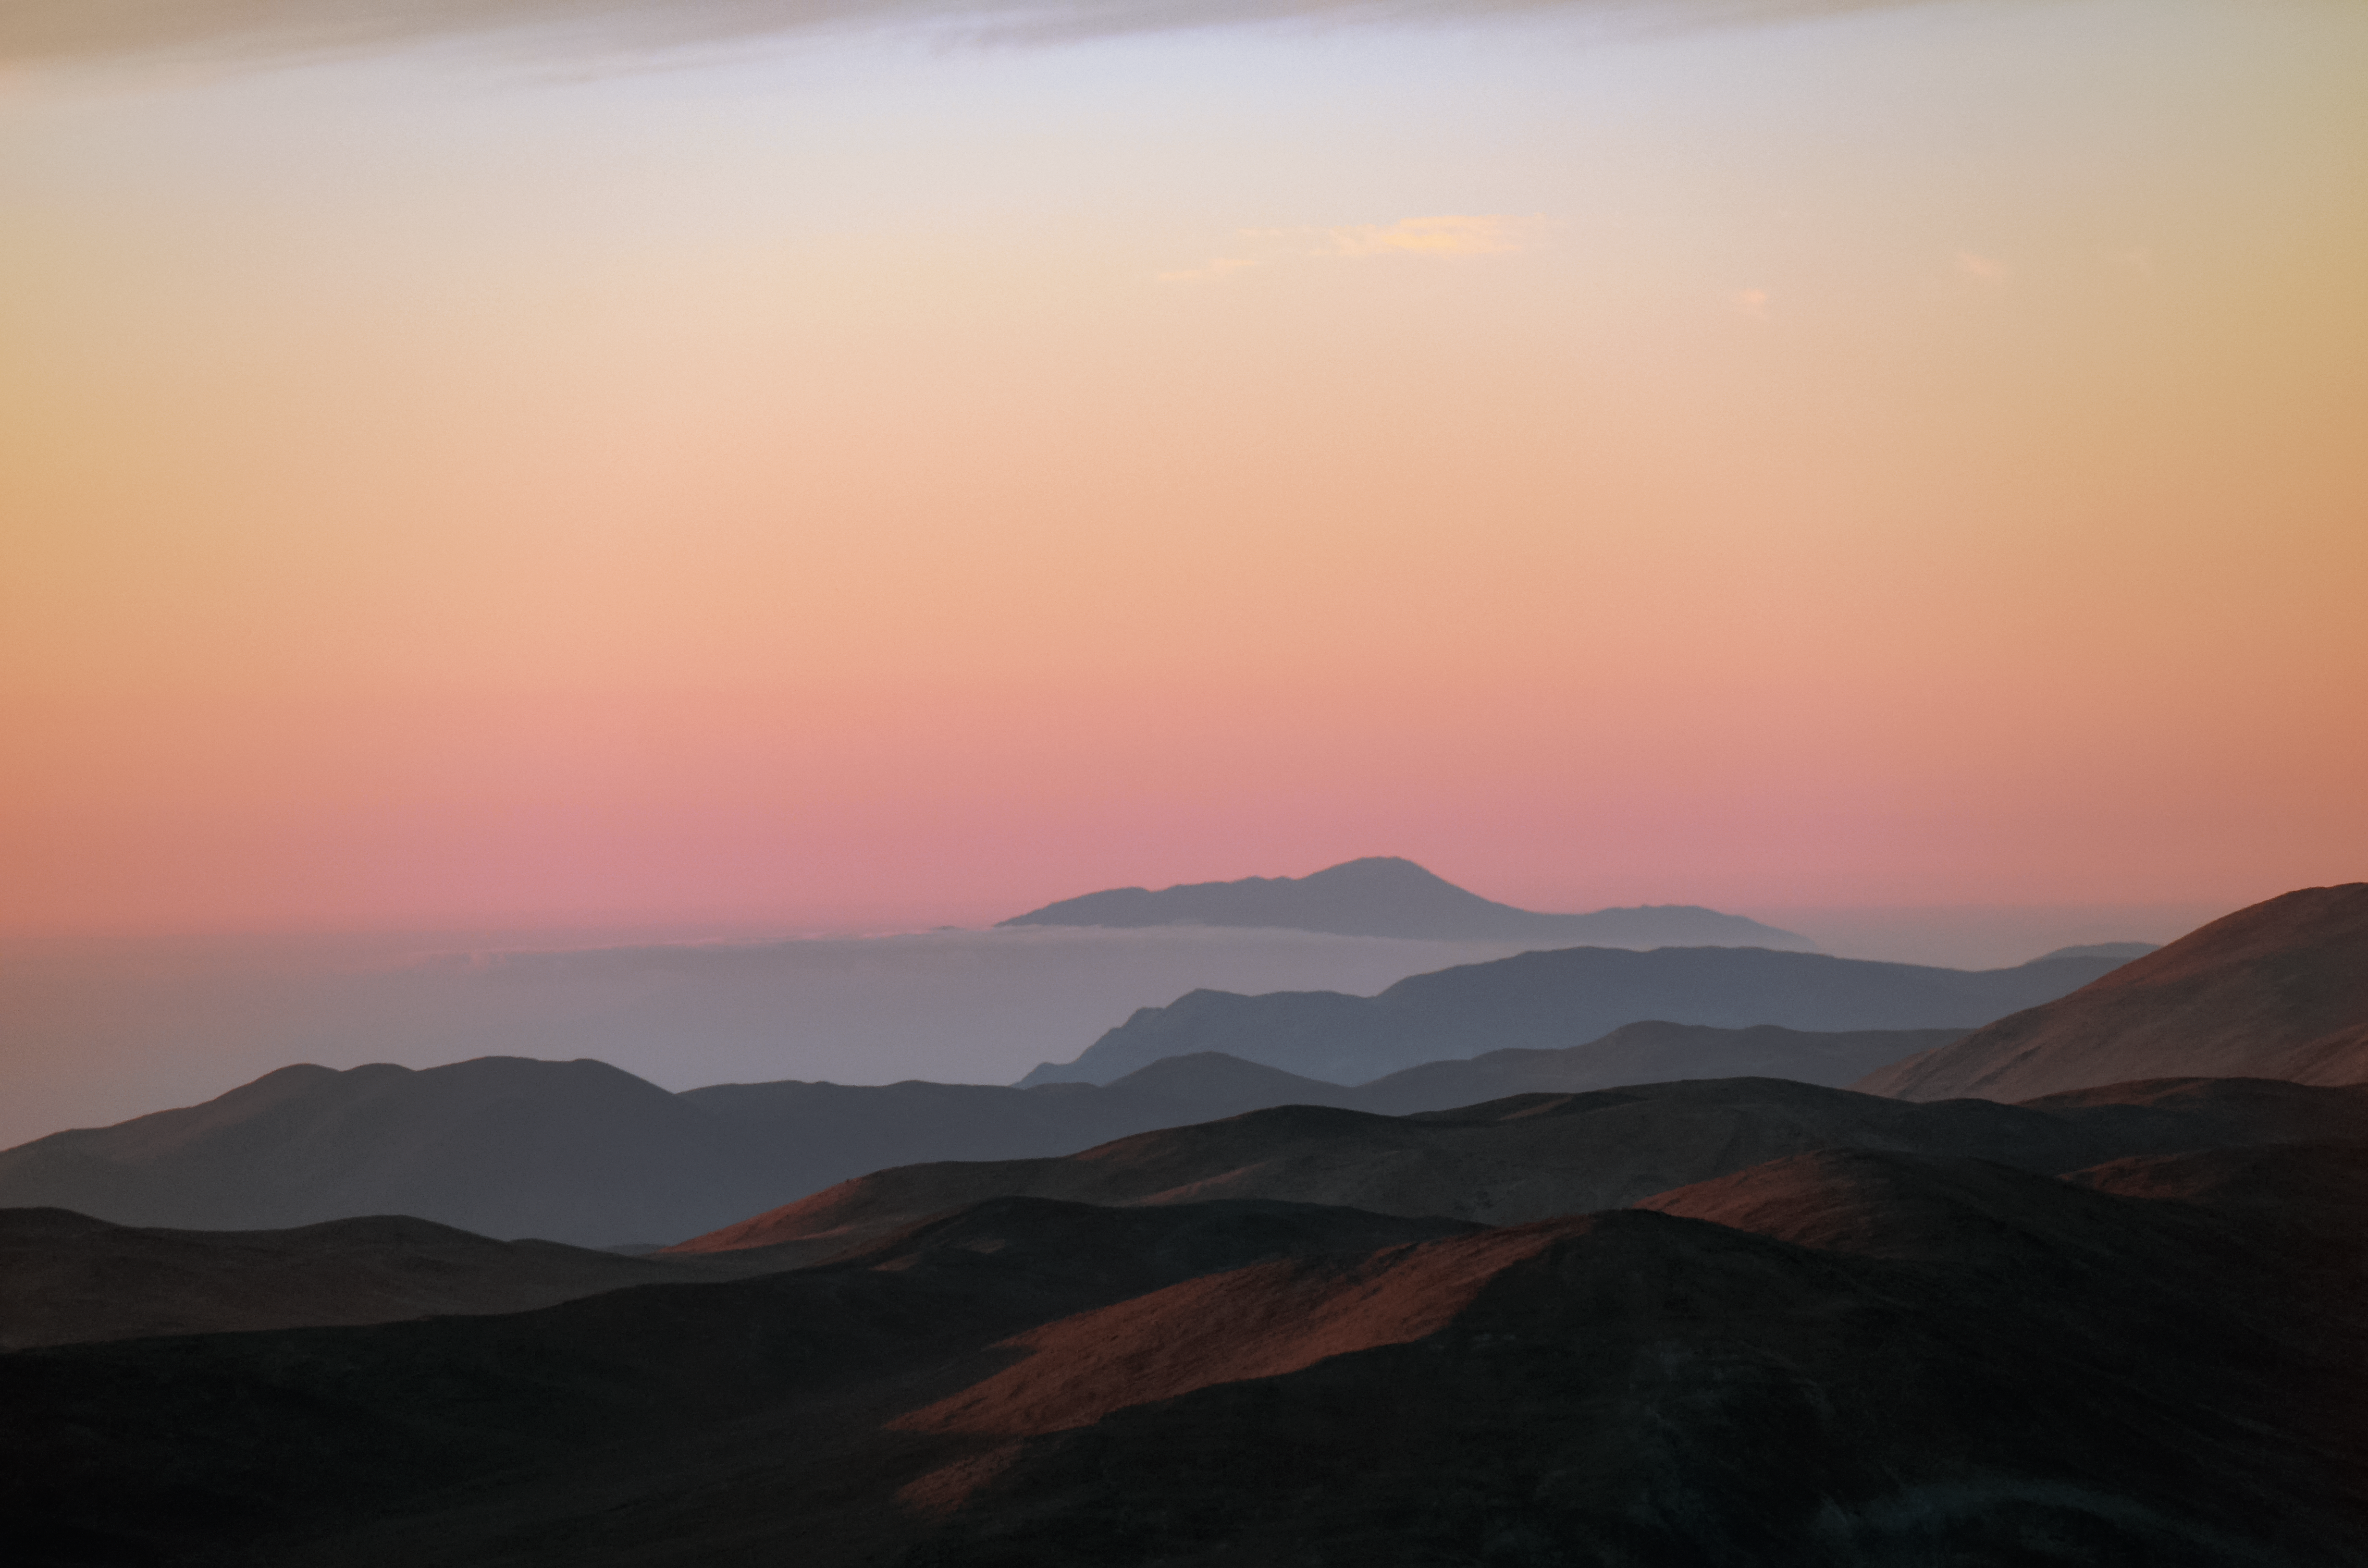

Chilean landscape with pinky skies

This image captures a beautiful fleeting moment, as the skies of Chile turned a hazy pink.

Credit: F. Millour/ESO